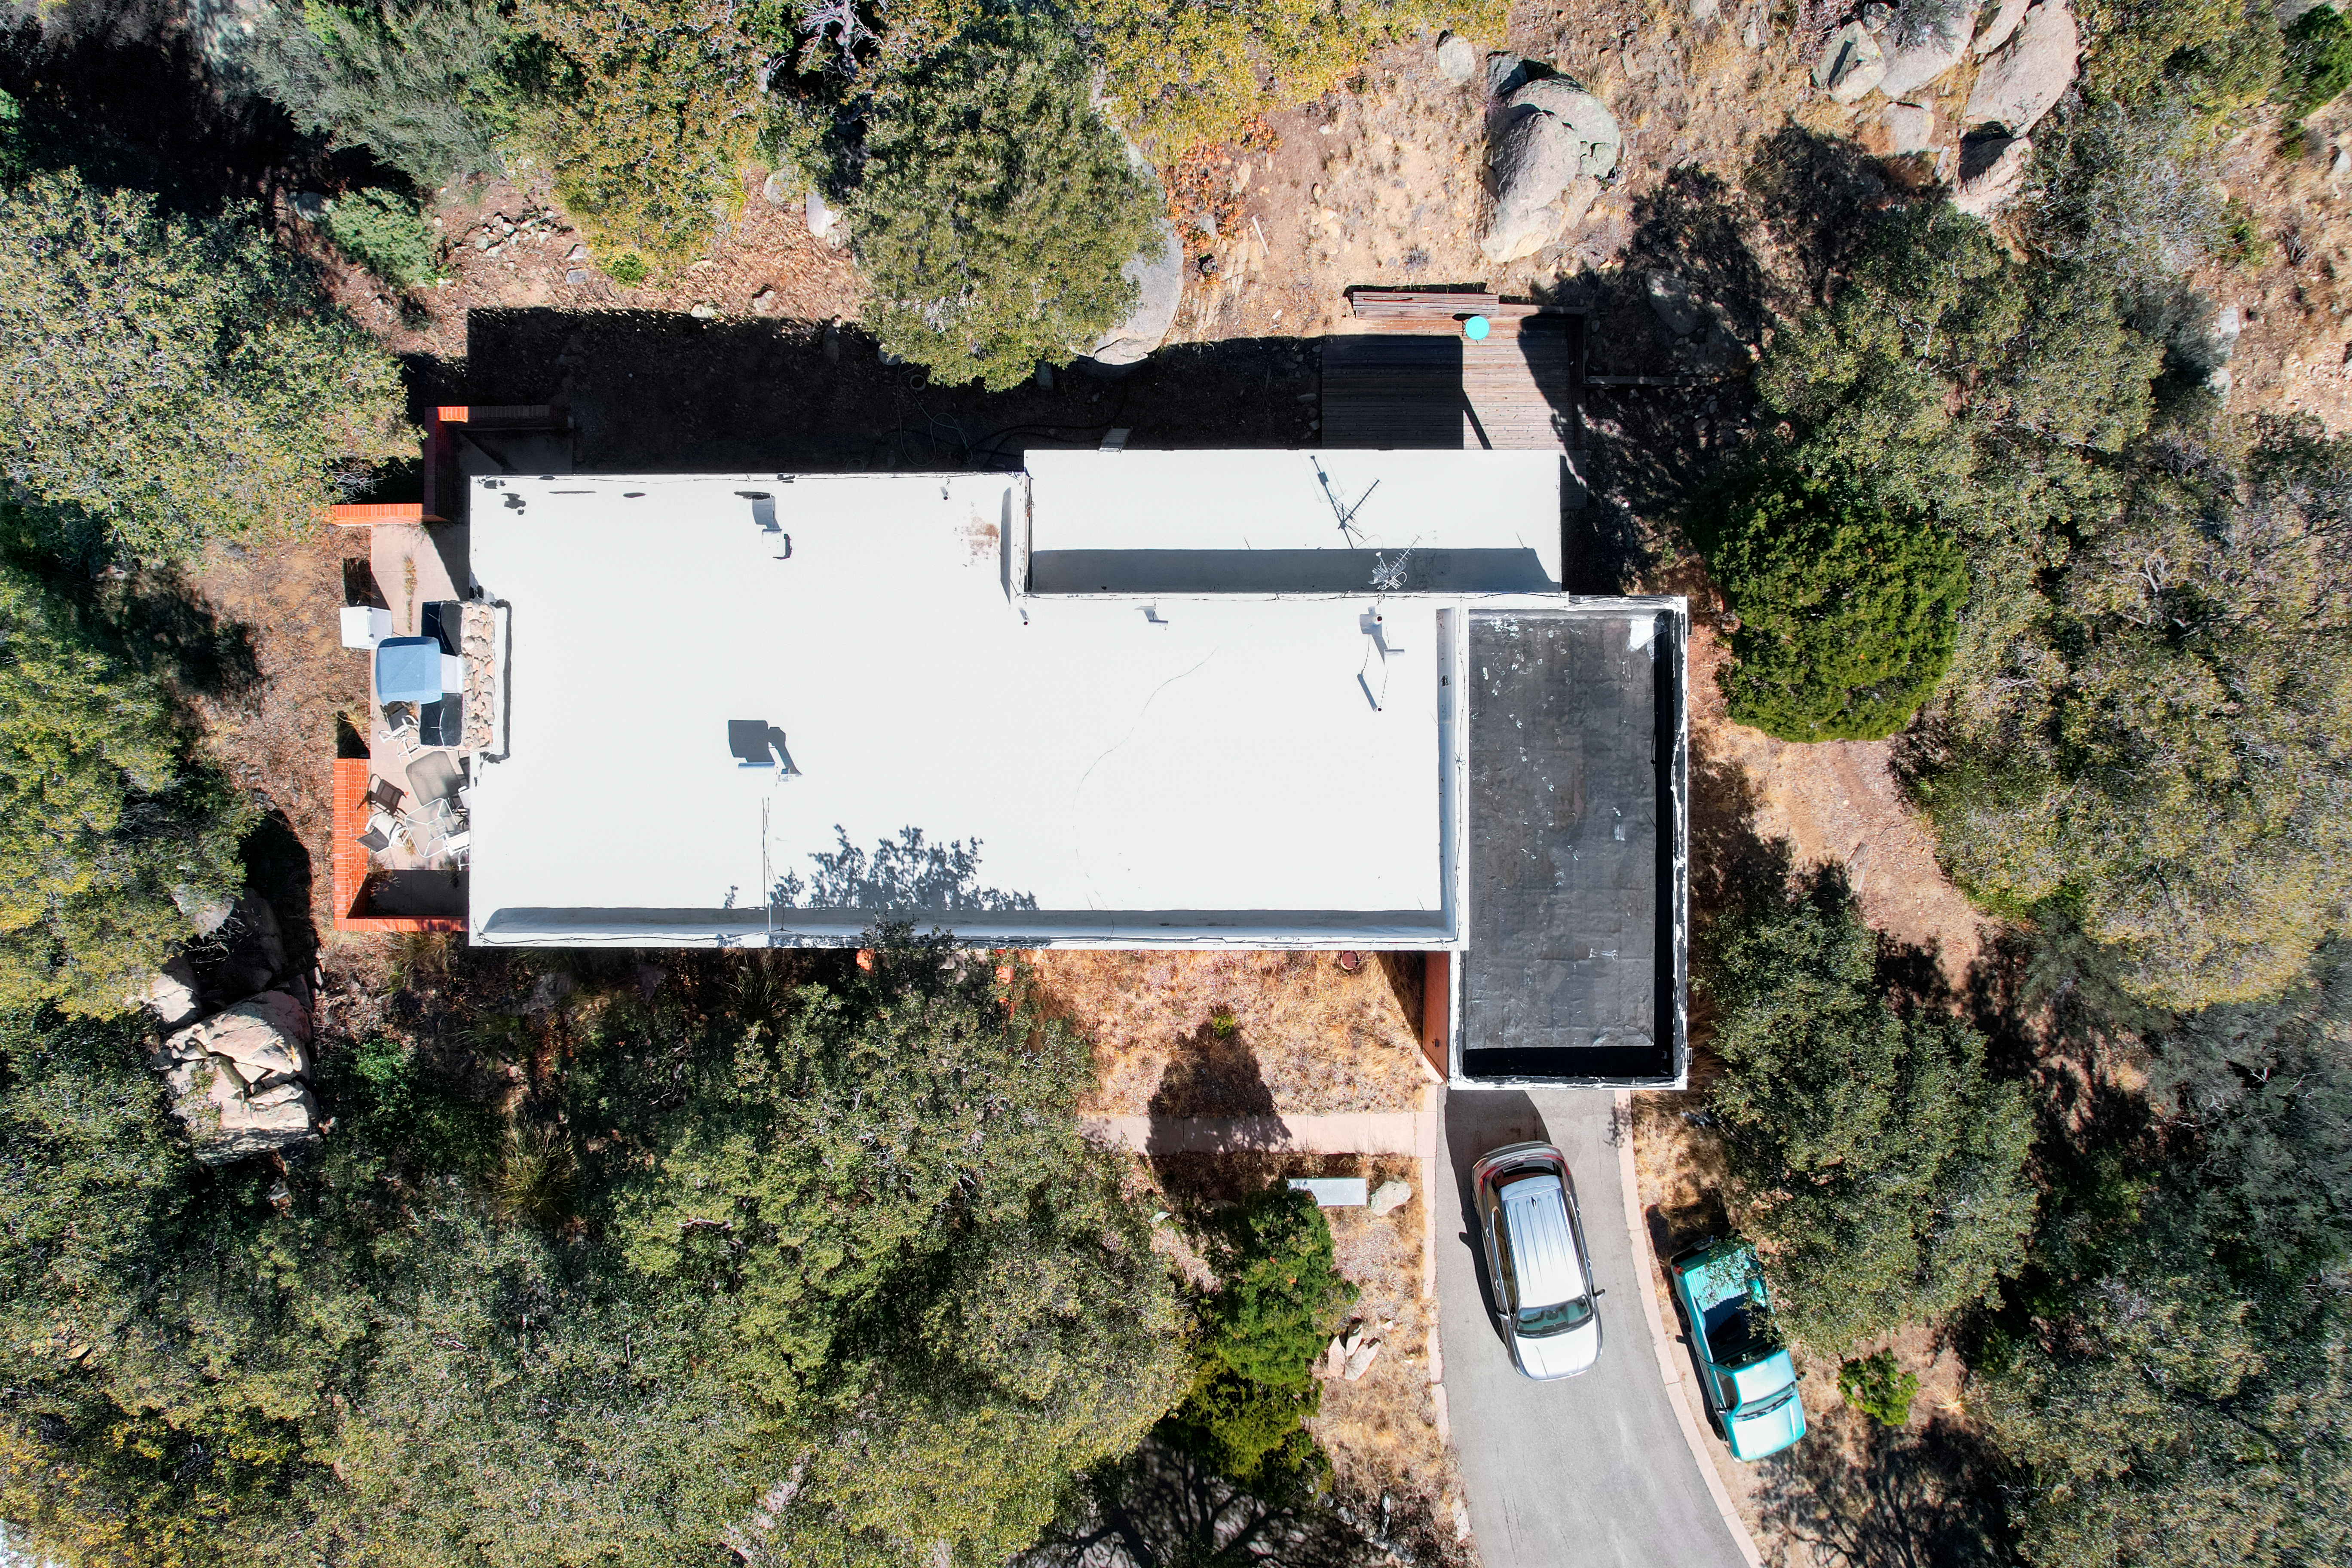

Kitt Peak National Observatory House 6 Aerial

Aerial view of House 6 at Kitt Peak National Observatory (KPNO), a Program of NSF NOIRLab.

Credit: KPNO/NOIRLab/NSF/AURA/P. Marenfeld